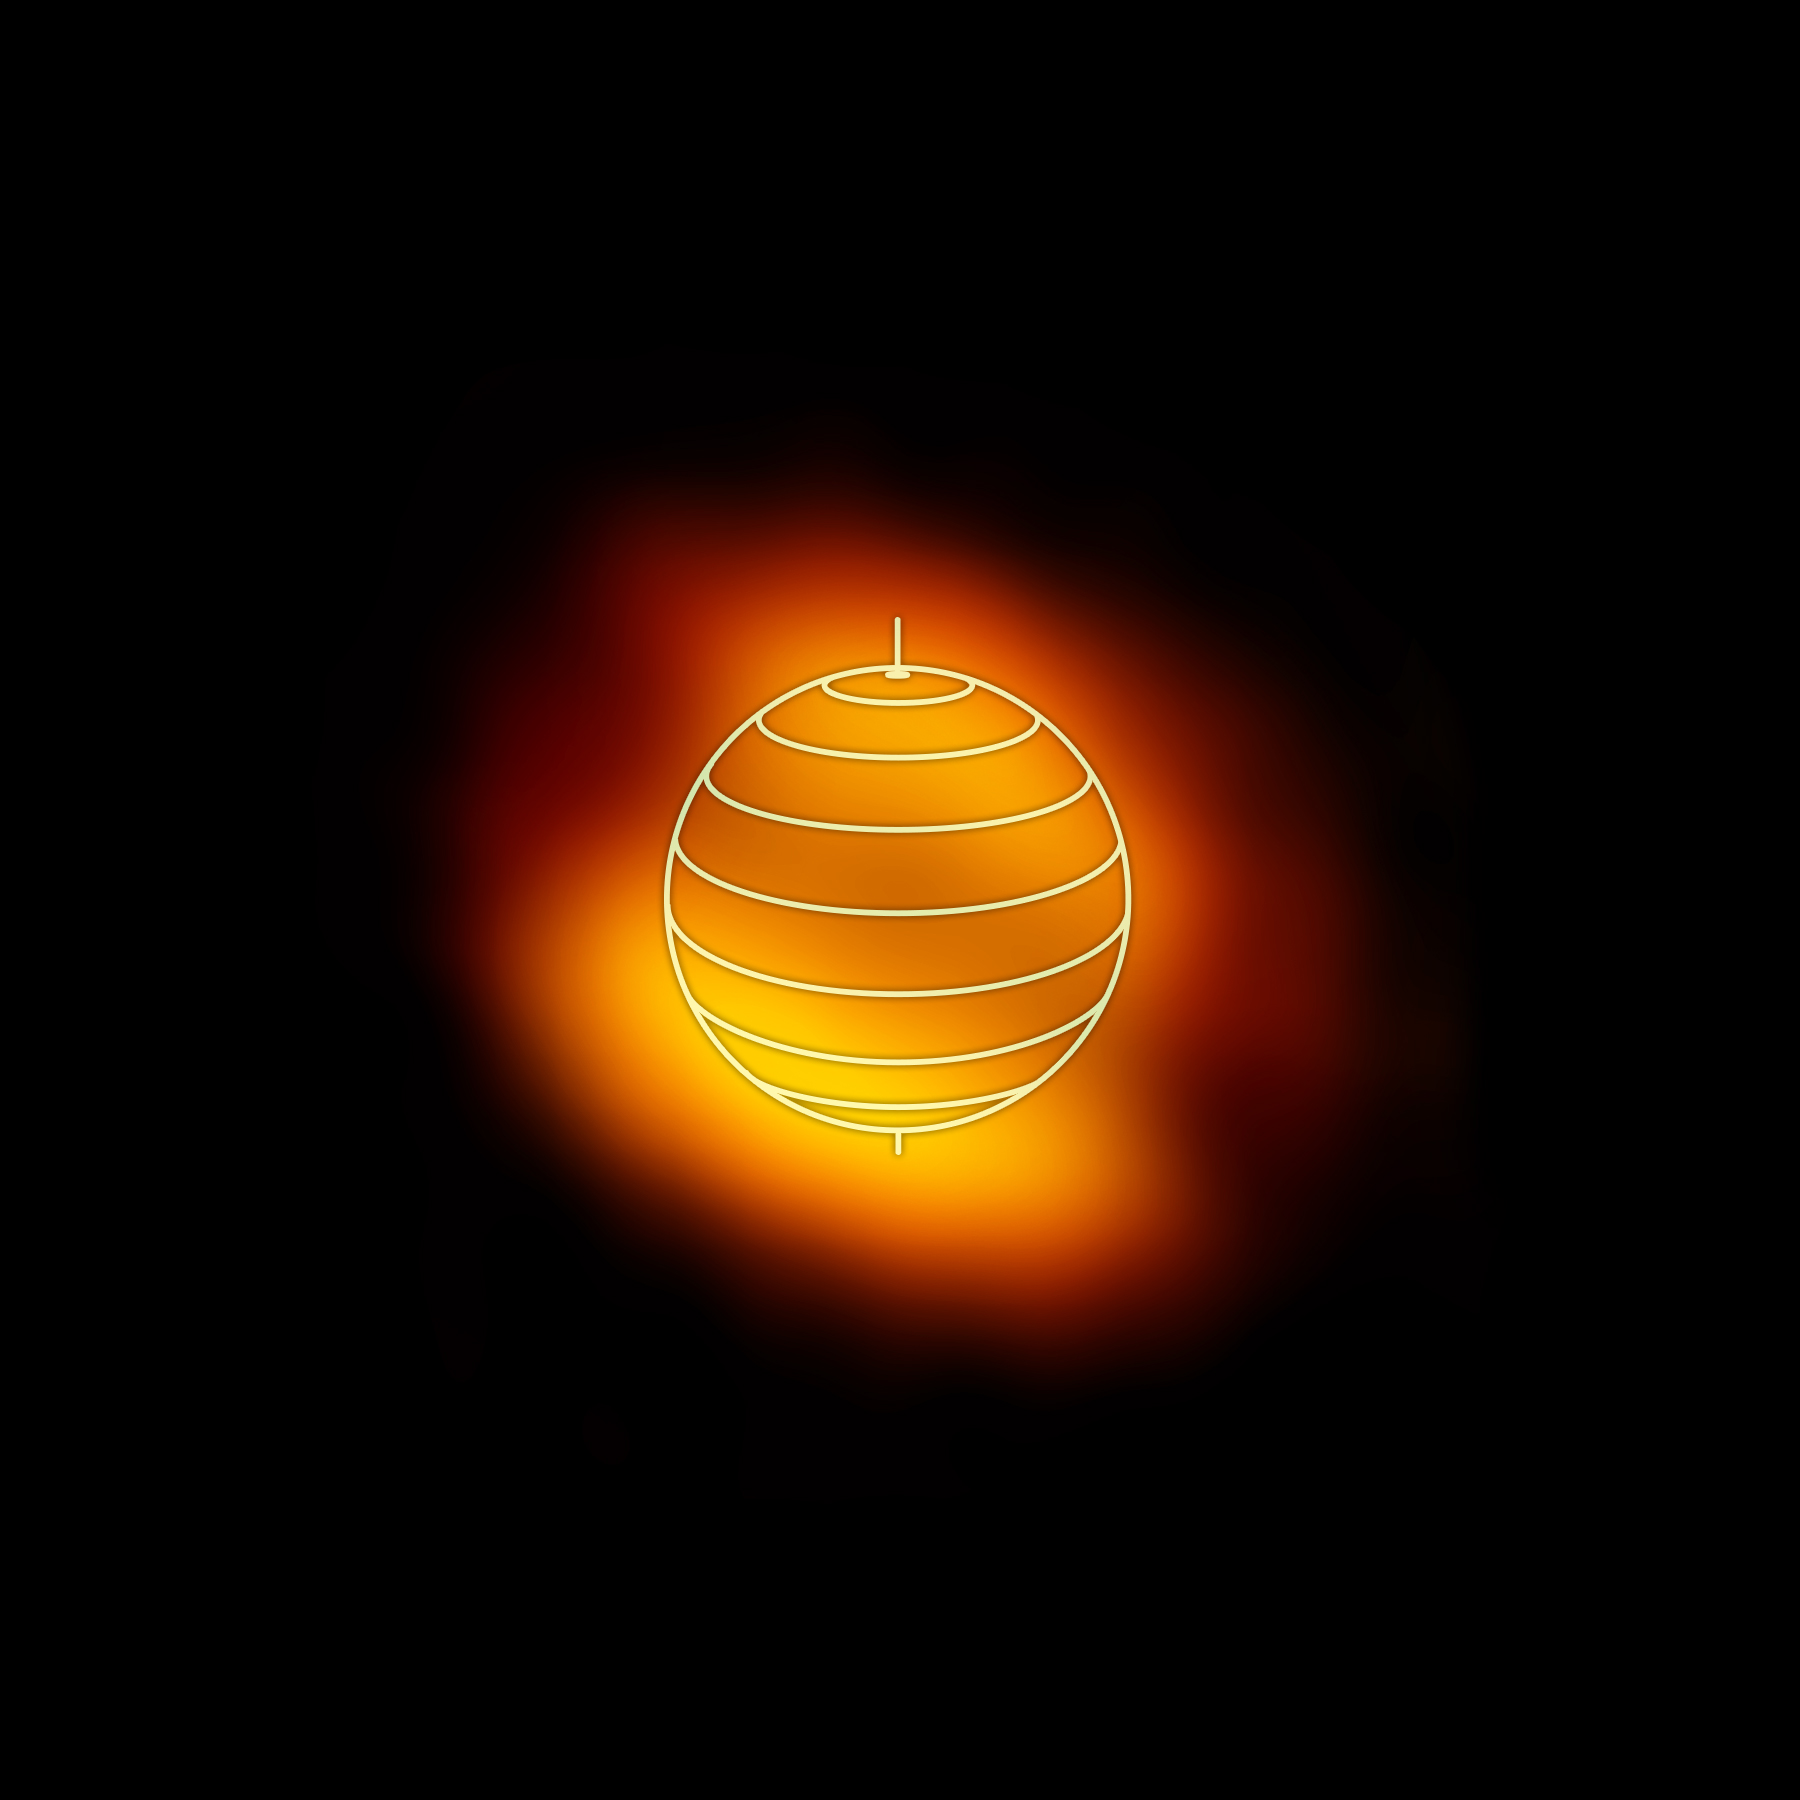

HC3N in Titan's Upper Atmosphere

ALMA image of the distribution of the organic molecule HC3N in the upper atmosphere of Saturn's moon Titan. The denser, brighter concentrations are shown near the moon's north and south poles. Their shifted, off-axis locations were unexpected and could help researchers better understand Titan's complex atmospheric processes. The globe outline represents Titan's orientation at the time of the observations.

Credit: NRAO/AUI/NSF; M. Cordiner (NASA) et al.